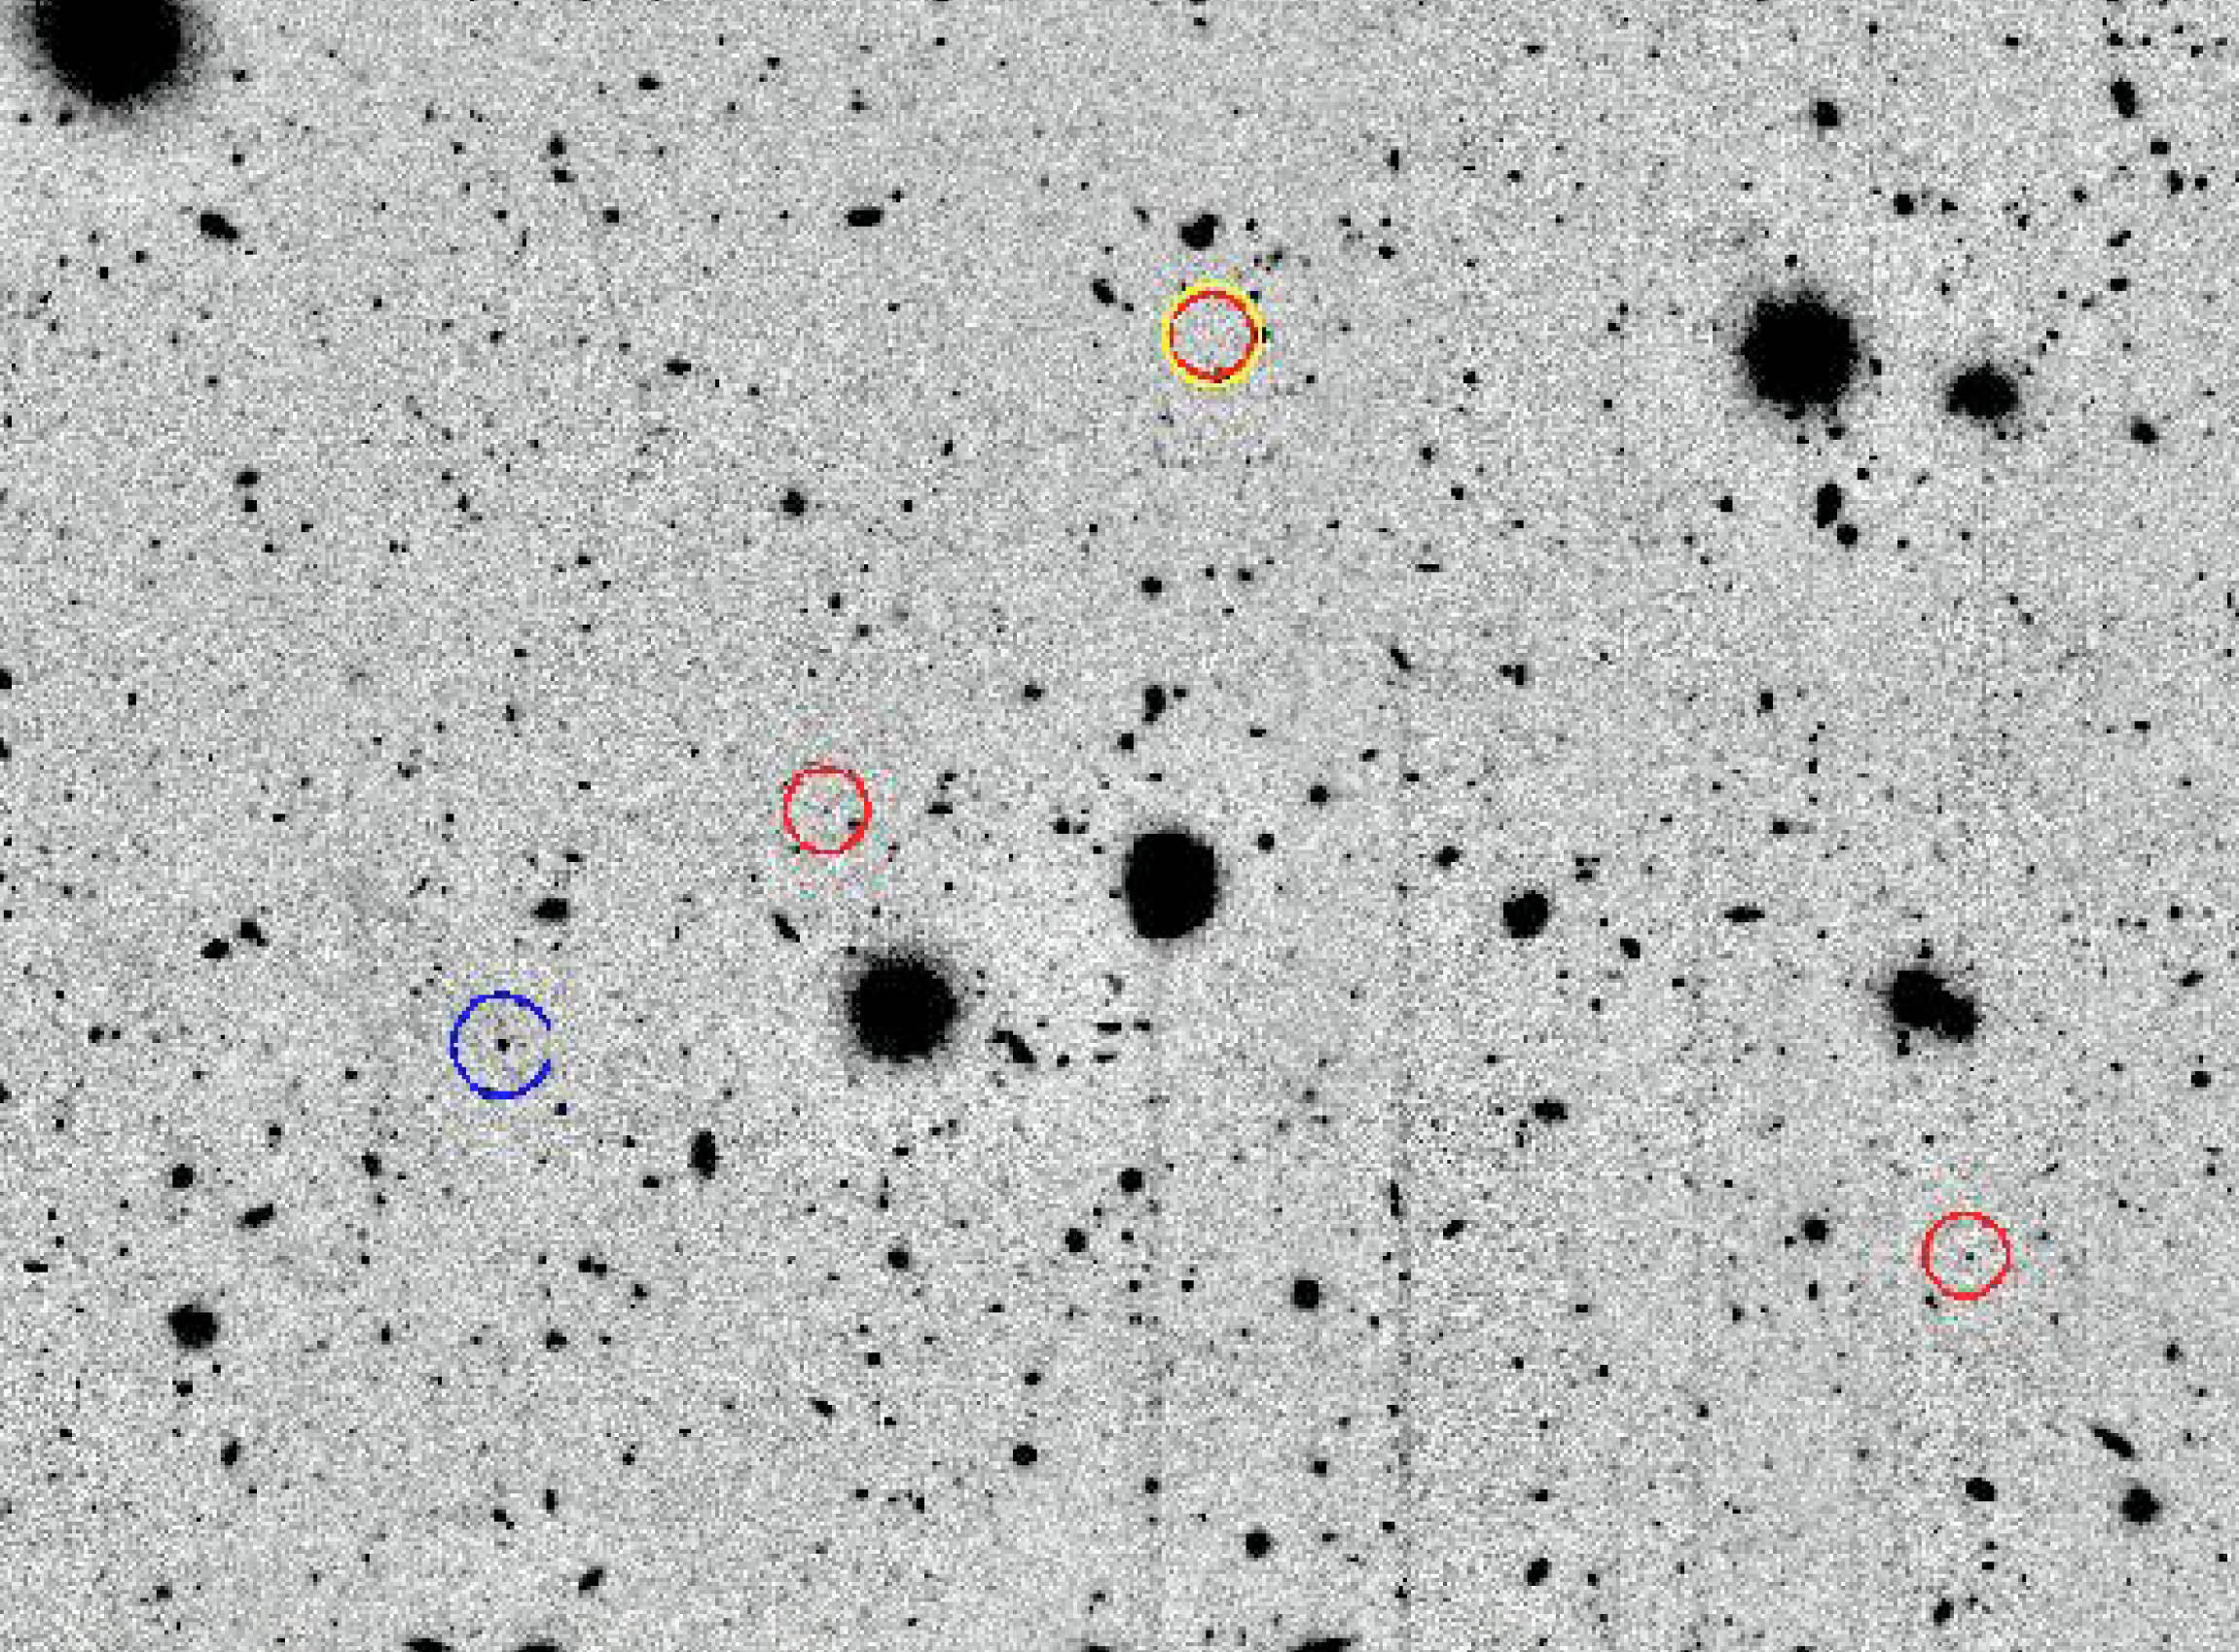

Intracluster nebulae in Virgo cluster of galaxies

H-alpha image of a 4 x 3 arcmin2 region in the Virgo intracluster region. The image shows a compact HII region (in blue circle to the left) and a confirmed intracluster planetary nebula (in yellow and red circle at the top). The two other objects (in red circles) are additional planetary nebulae candidates.

Credit: ESO